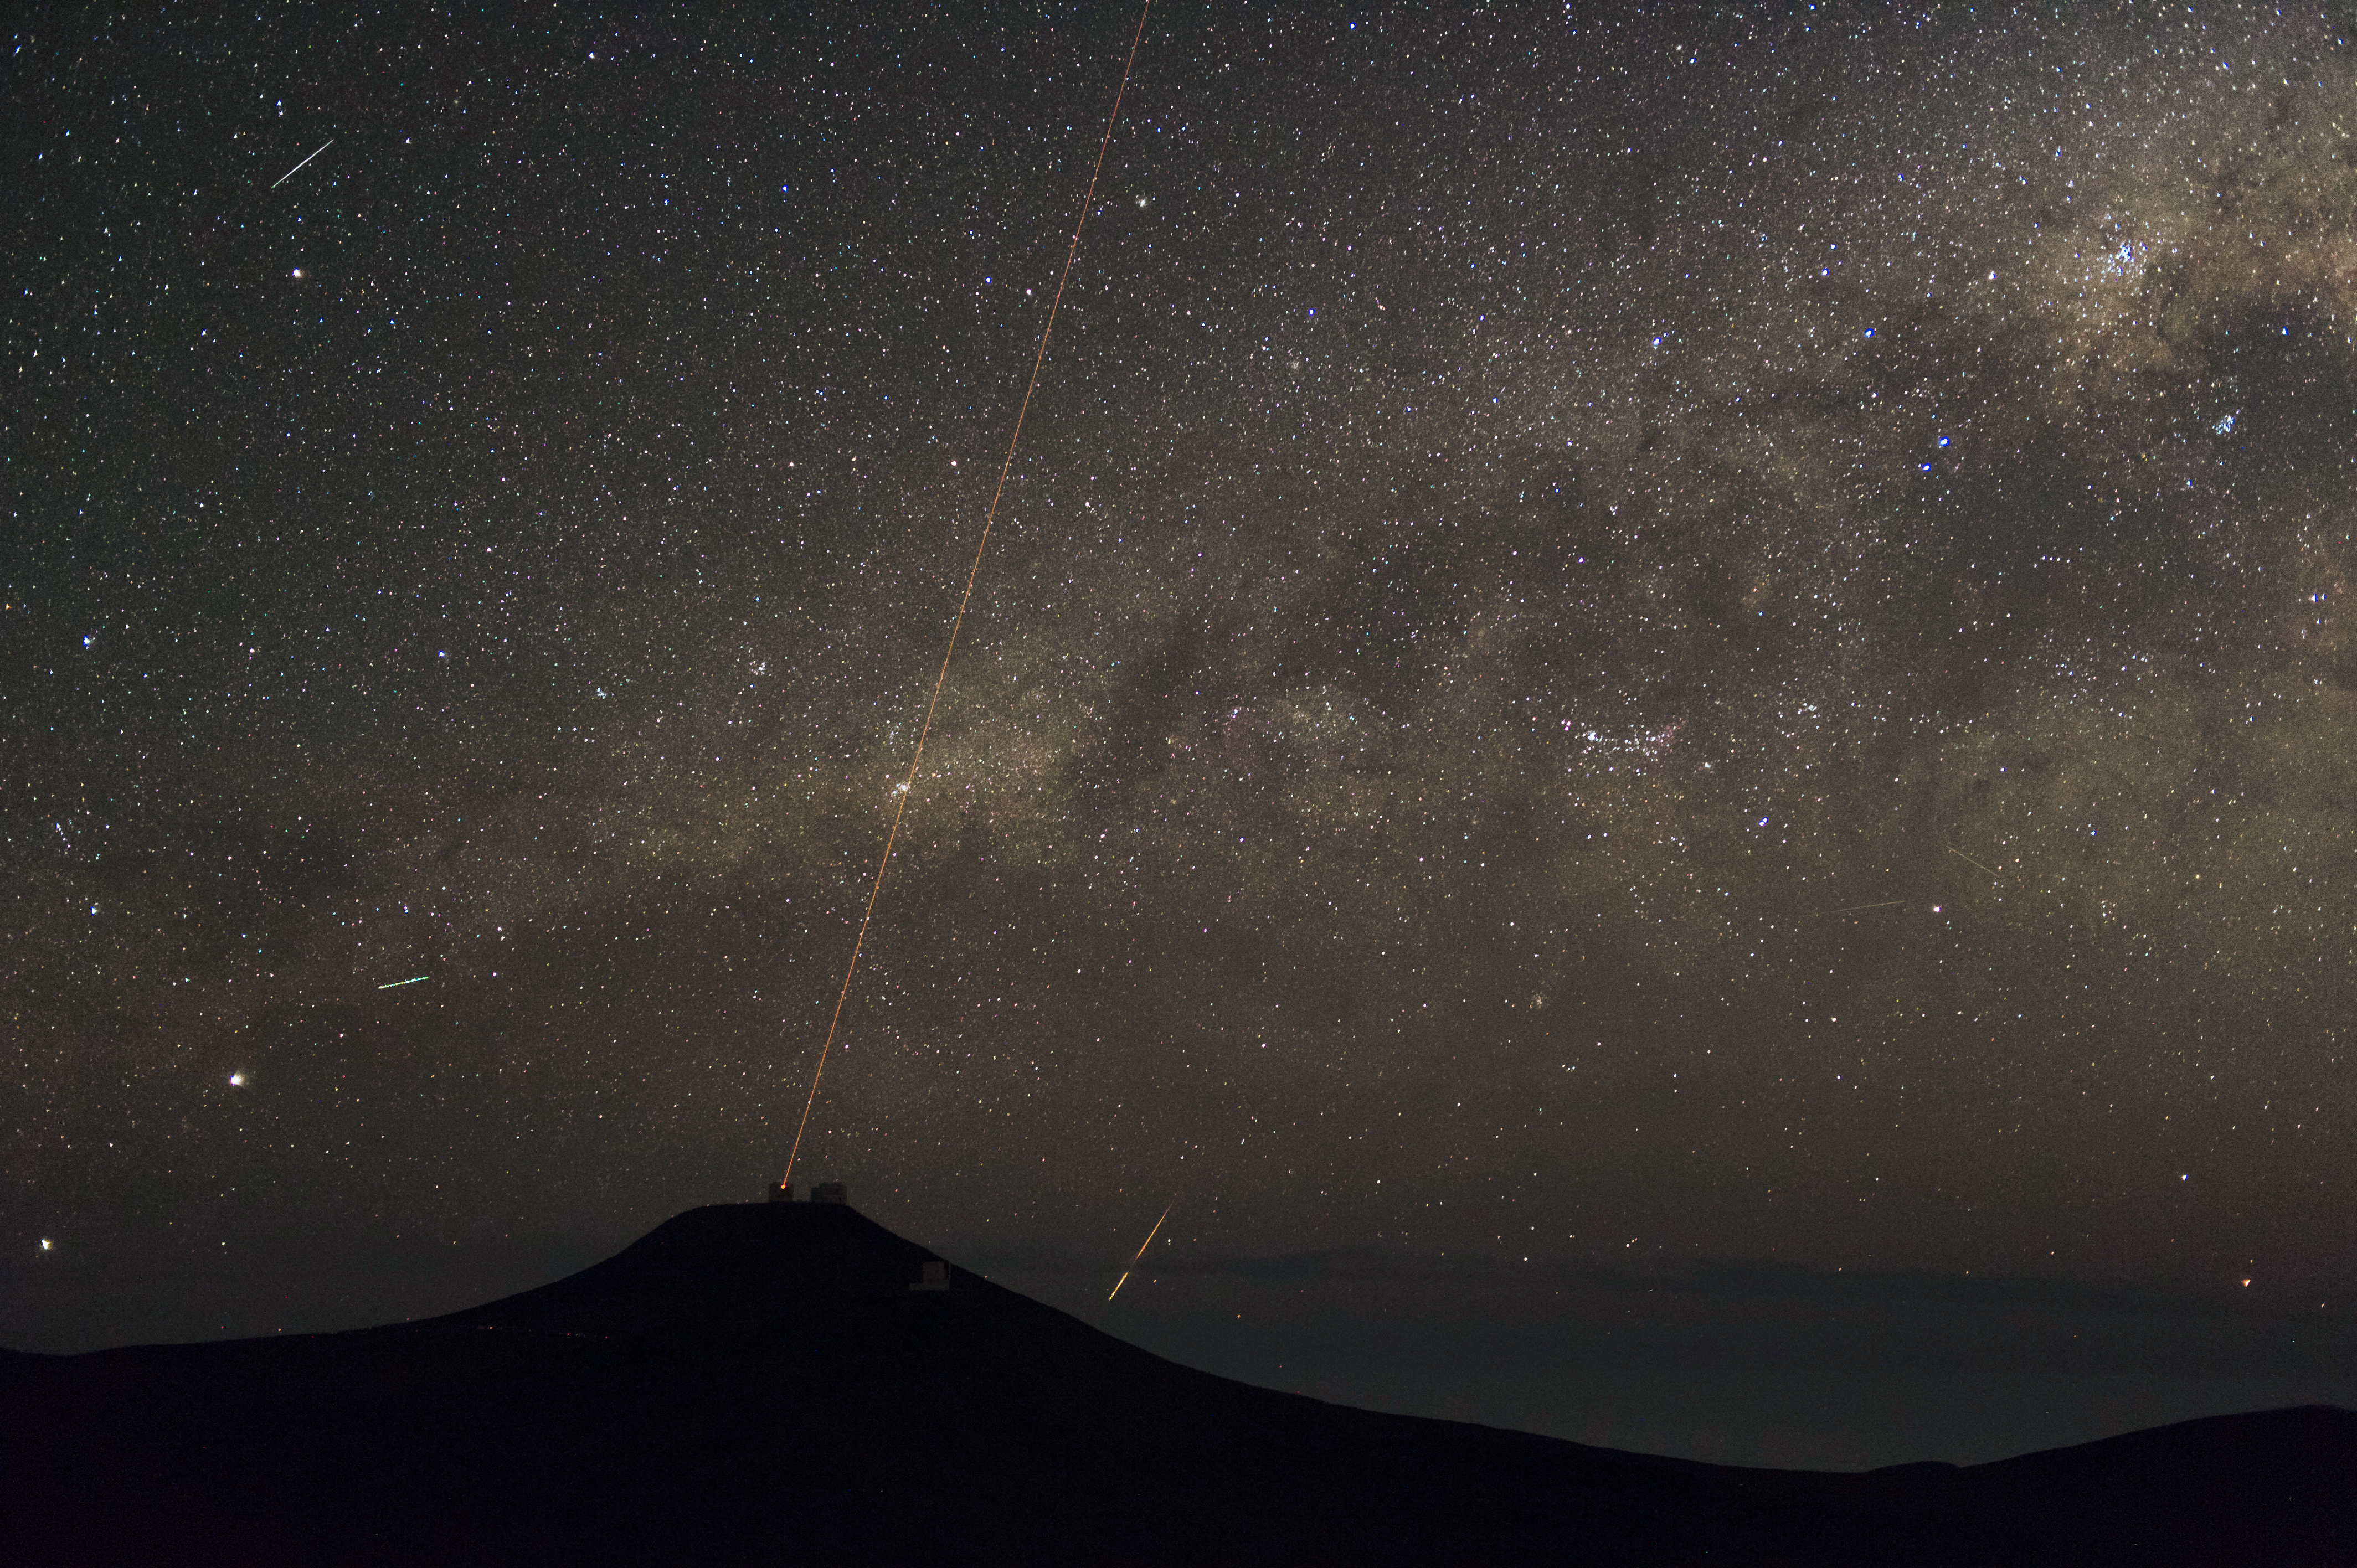

Busy skies

A hive of activity can be seen above Cerro Paranal.

Credit: ESO/C. Malin